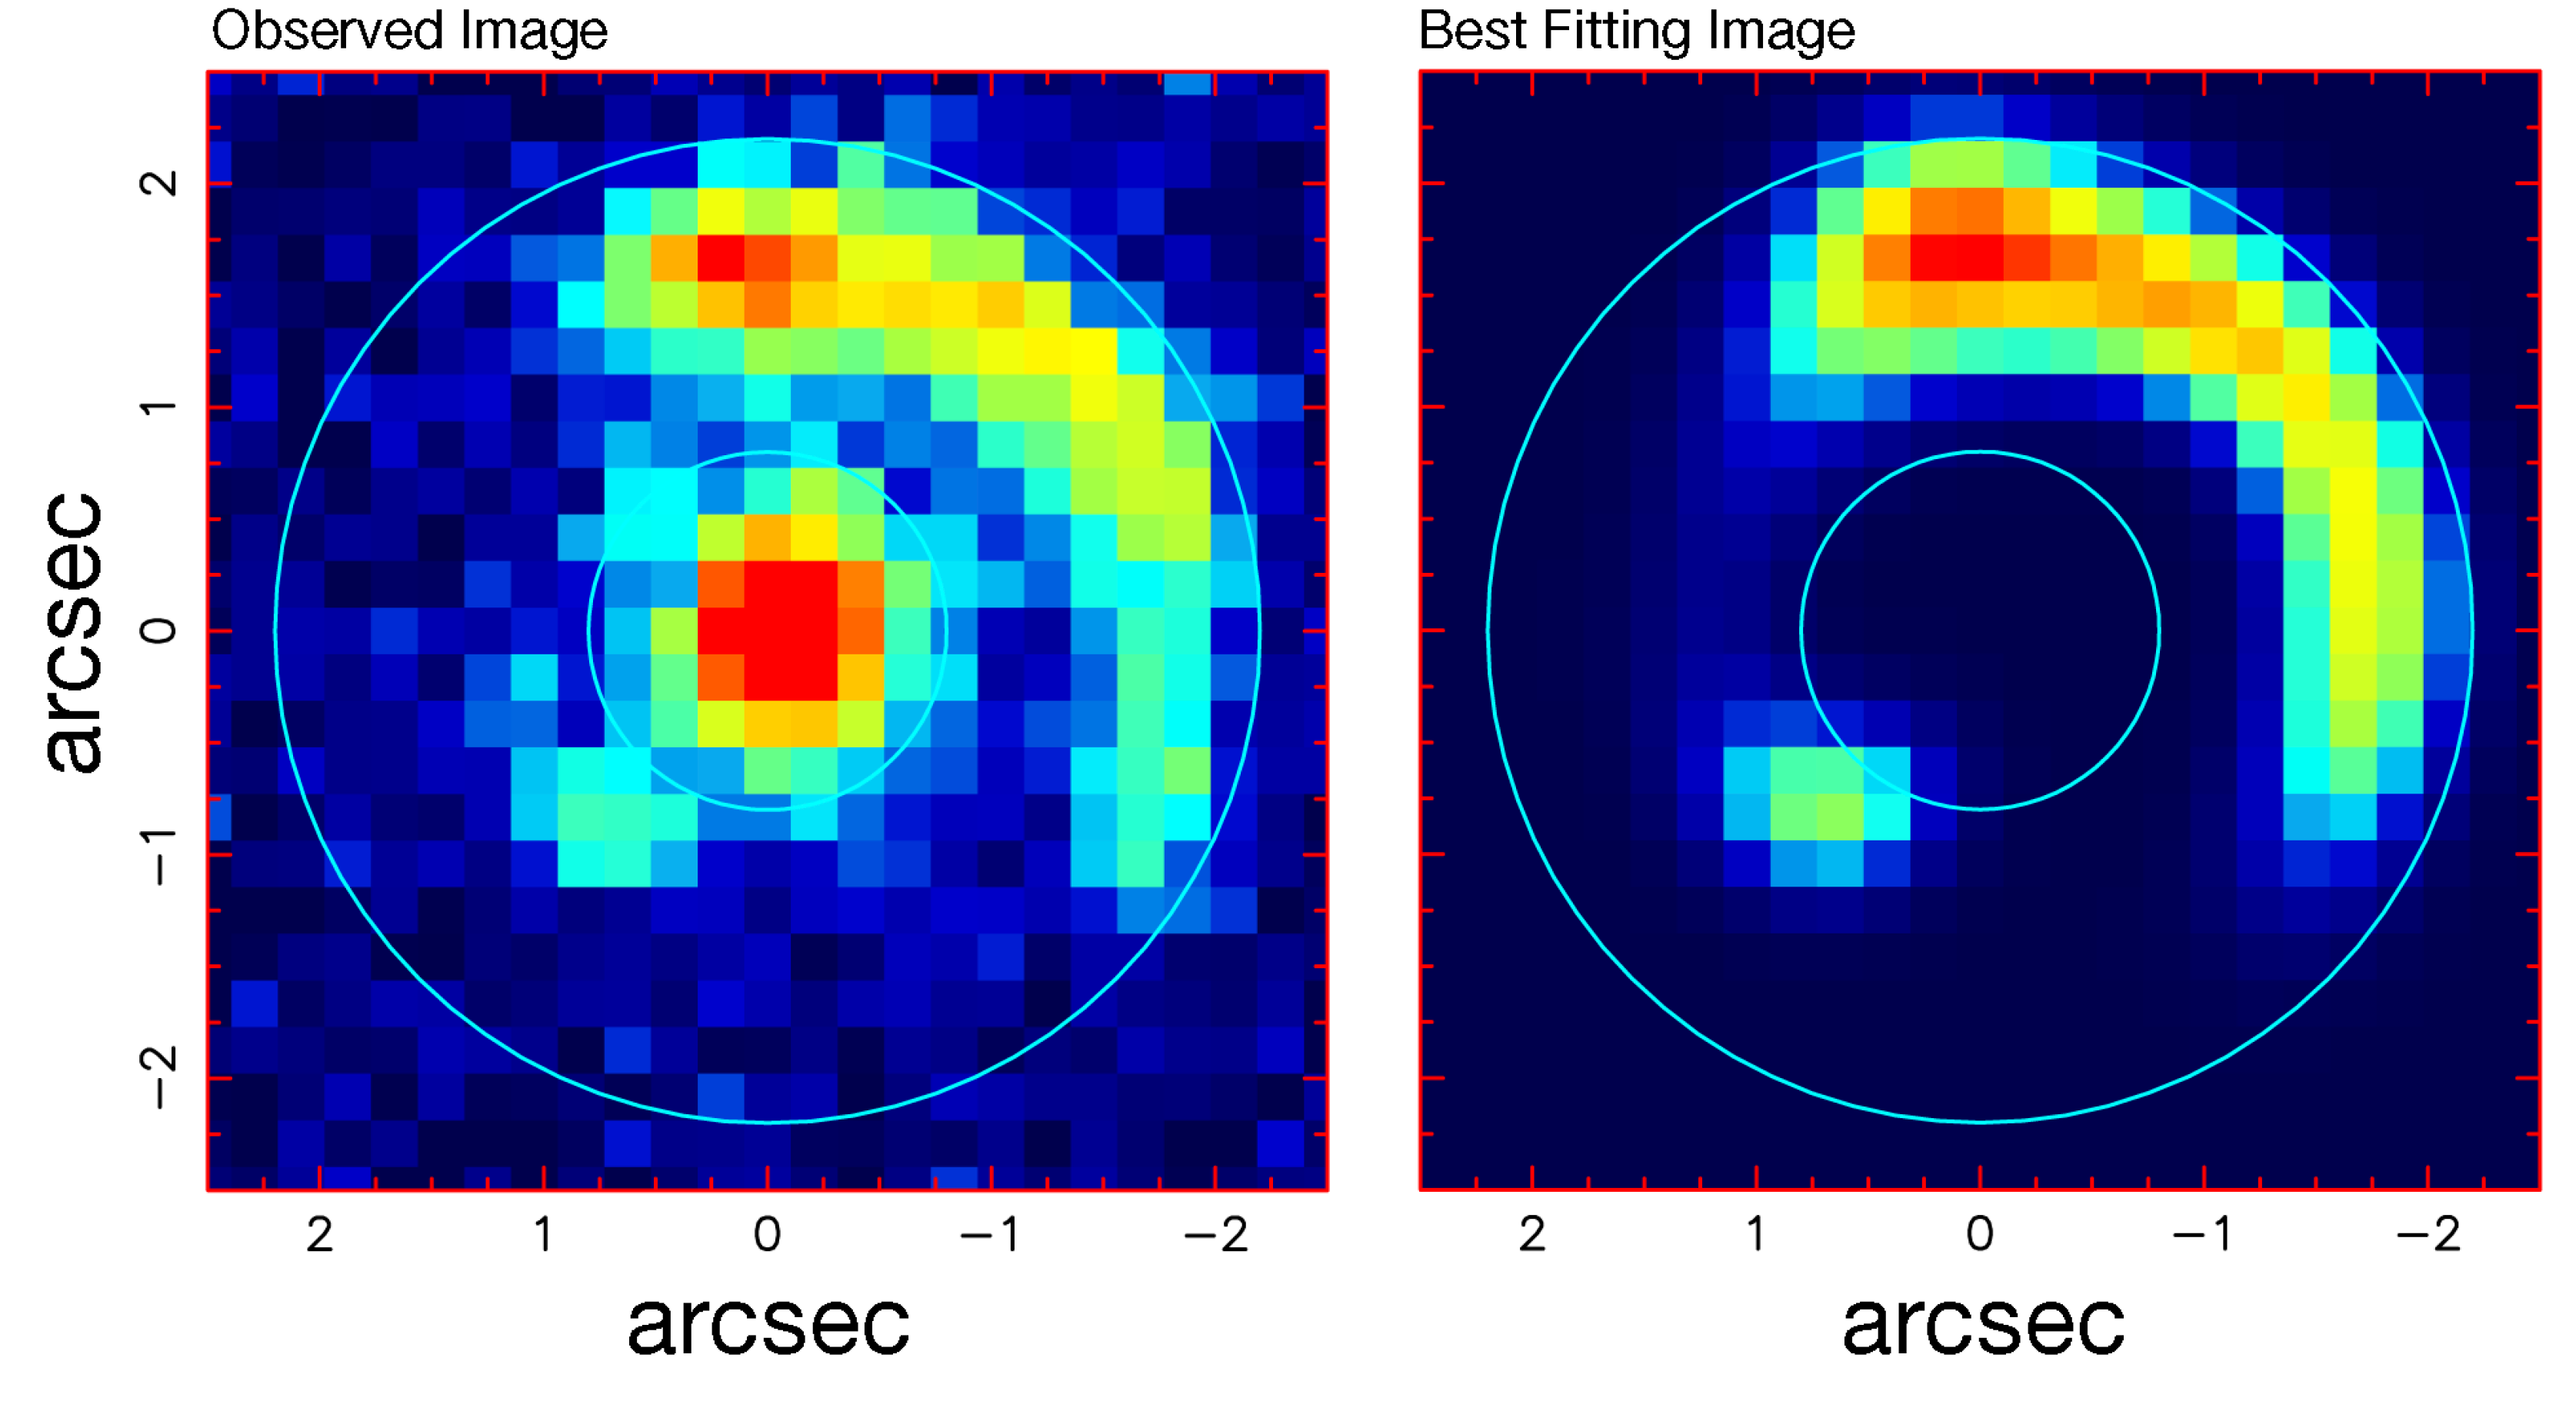

Einstein ring in distant universe

The left image is magnified and centred on the newly discovered Einstein ring. The image quality ("seeing") of the R-band image is exceptional (0.5") and the image reveals the lensing system in stunning details. The central dot is the lens, a quiescent massive galaxy that distort the light emitted by background sources. The large arc surrounding the central lens is a part of the Einstein-ring created by a background source finely aligned with the lens. The reddish colour indicates that the redshift of the system is very large. FORS2 spectroscopy of the lensing system yield a redshift close to 1 for the lens (we see the lens as it was when the universe was half its present size), and a record-breaking redshift z=3.8 for a background source of such brightness, hence we see the object (a star forming galaxy) as it was when the universe was only 12% of its present age. The lensing model indicates that the light of the source is magnified at least 13 times. The right panel shows the reconstructed image based on the model of the lens and the source, showing the ring to extend over 3/4 of a circle.

Credit: ESO